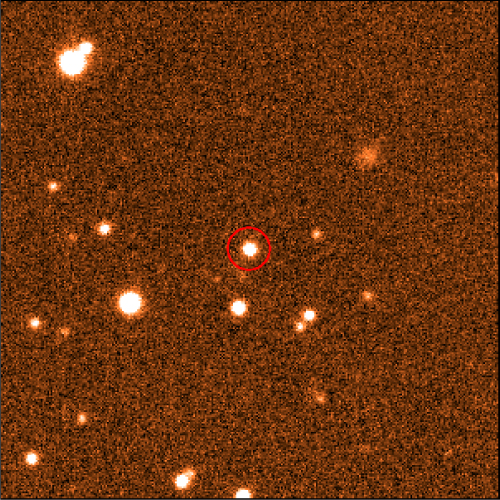

Original near-infrared image of UGPS J0722-05

Original near-infrared (J band) image of UGPS J0722-05 from the UKIRT Infrared Deep Sky Survey.

Credit: International Gemini Observatory/NOIRLab/NSF/AURA